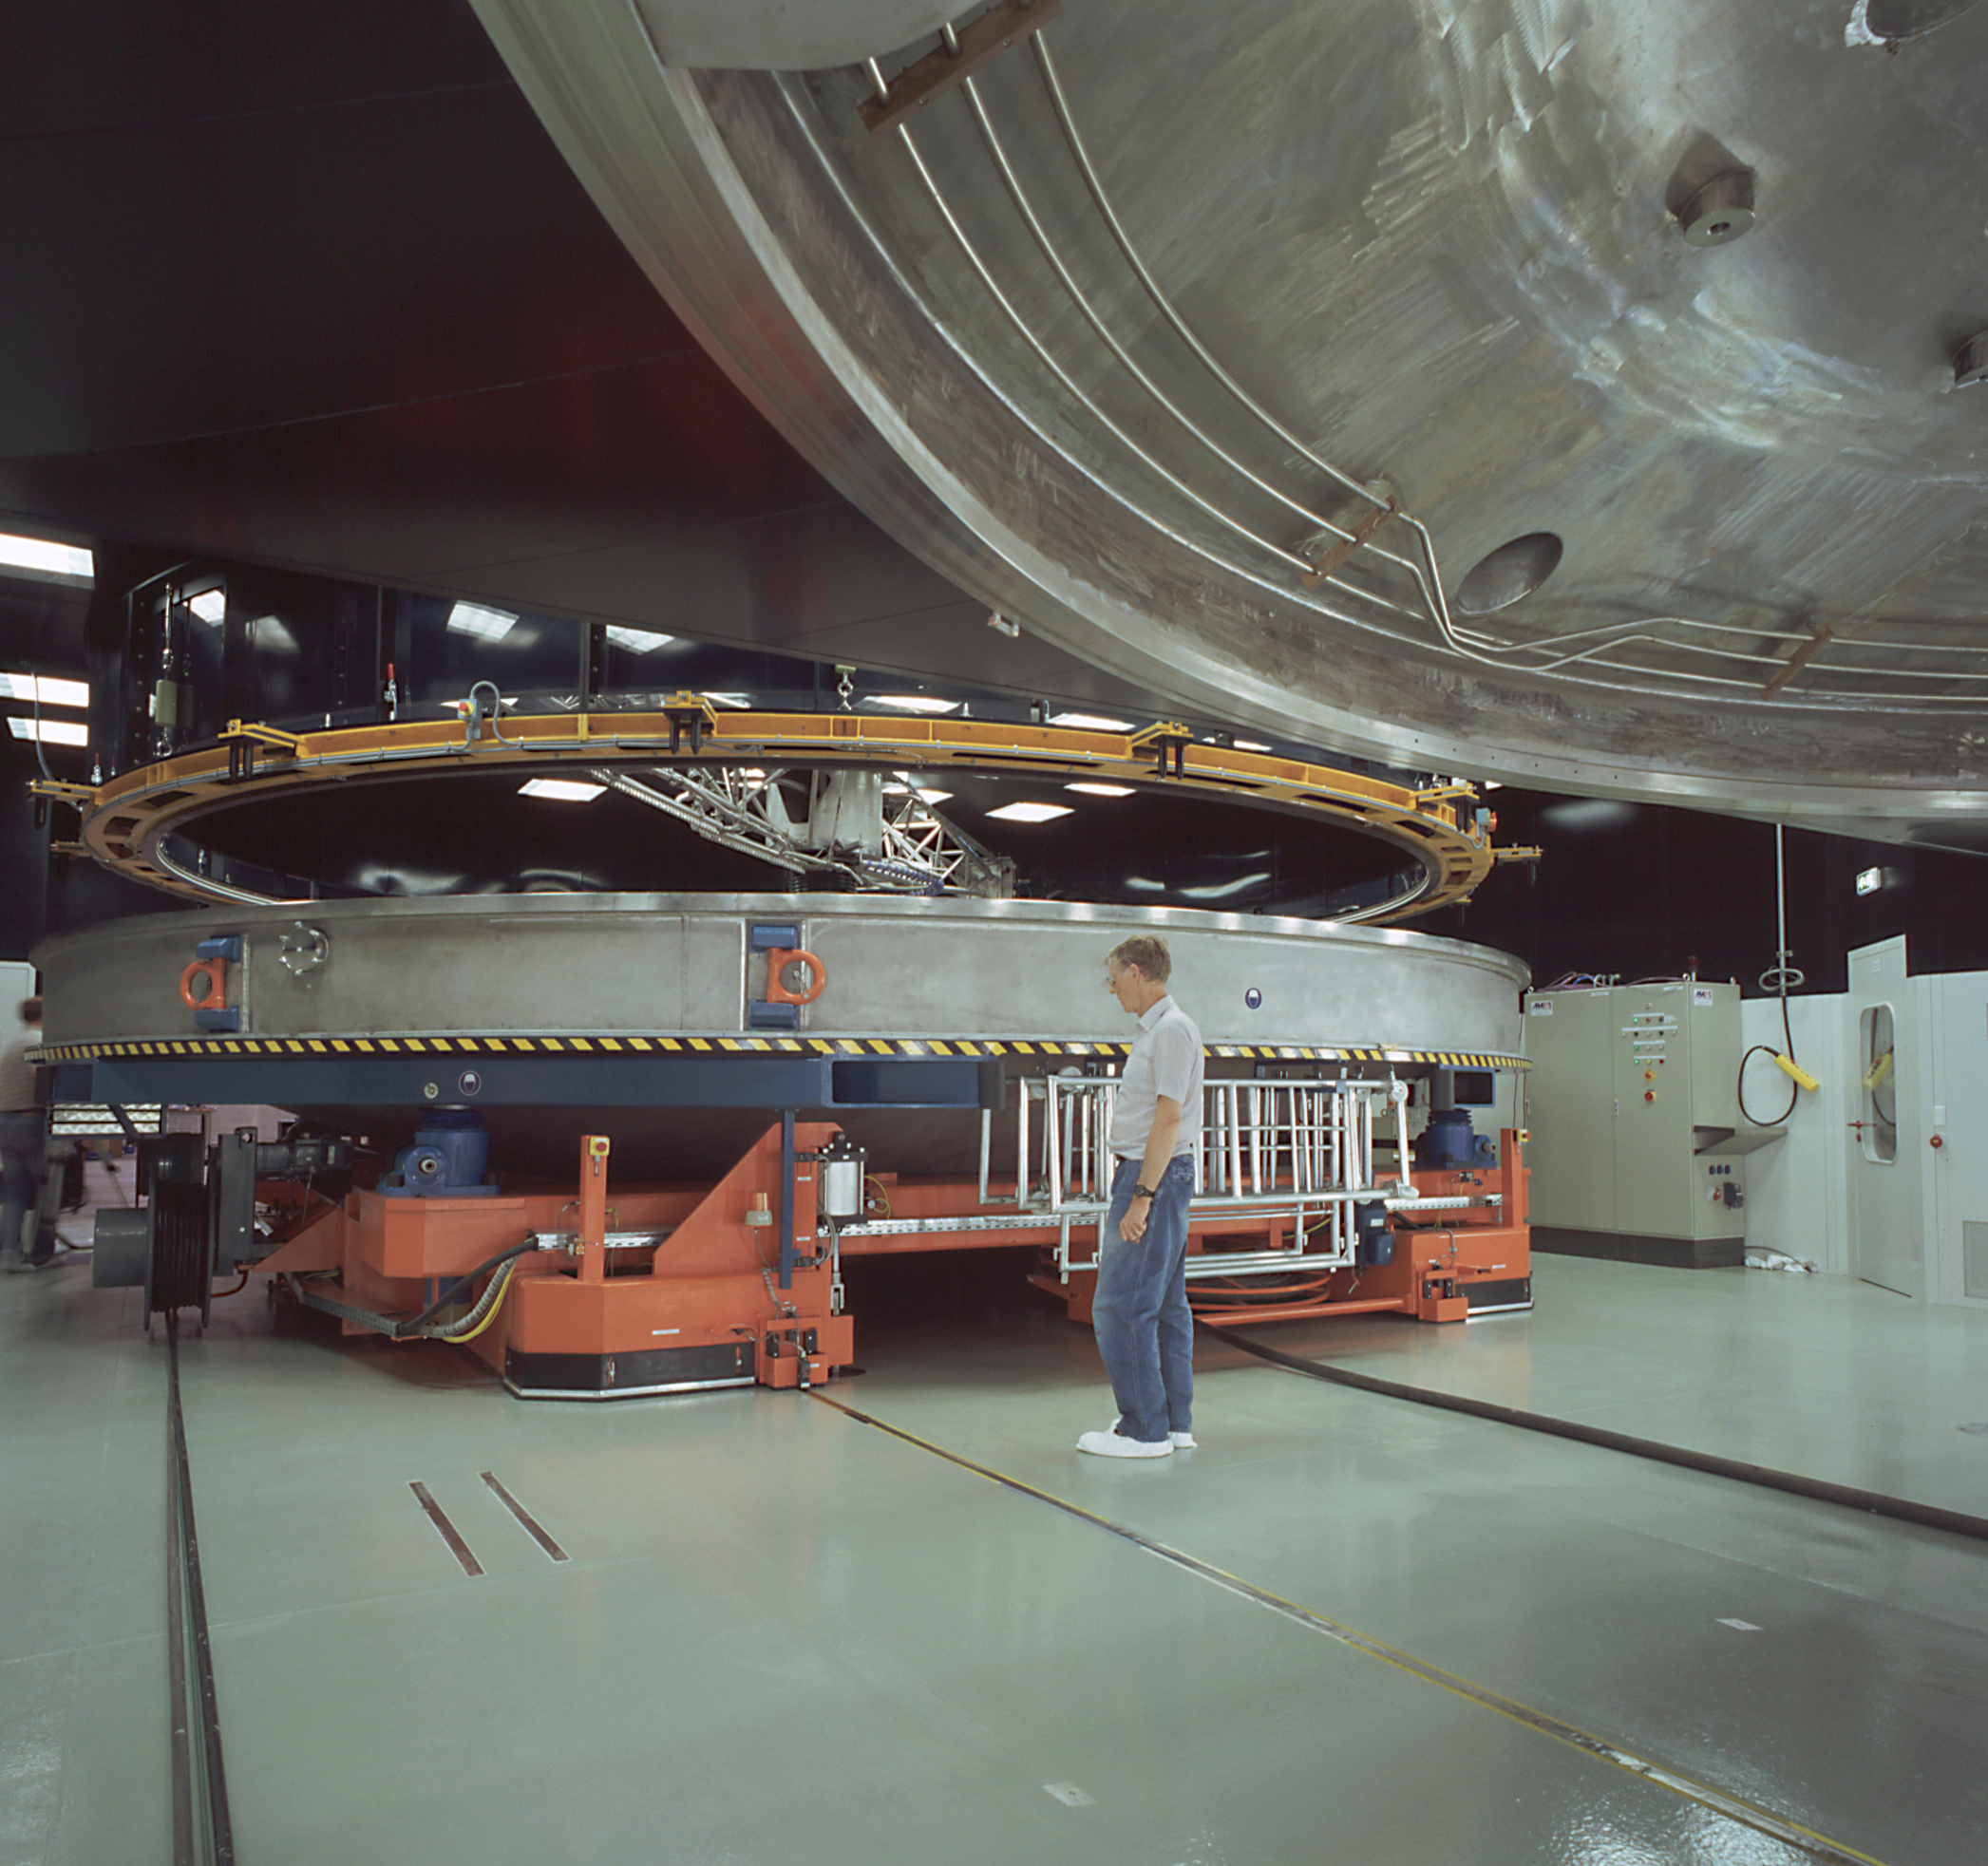

VLT mirror washing unit

The VLT Mirror Washing Unit hangs suspended over the lower half of the VLT Coating Chamber in the Mirror Maintenance Building. It is used to clean the surface of the 8.2-m main mirrors from the VLT Unit Telescopes before the coating process. In the foreground, a part of the upper half of the Coating Chamber.

Credit: ESO